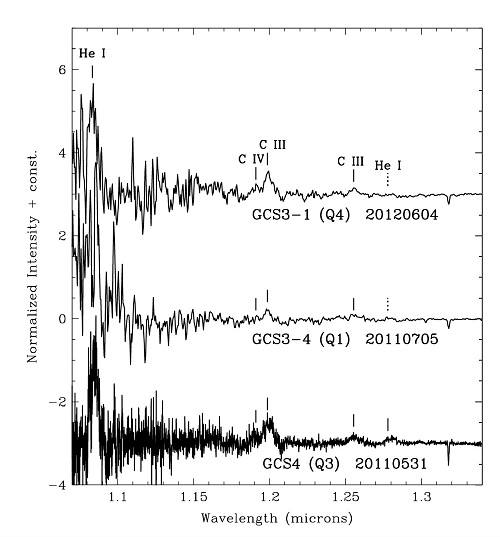

J-band spectra of three of the five members of the Infrared Quintuplet showing emission lines of neutral helium and ionized carbon

J-band spectra of three of the five members of the Infrared Quintuplet showing emission lines of neutral helium and ionized carbon. The continuum radiation from the stars and their dust shells actually decrease rapidly from longer to shorter wavelengths and is barely detectable at the short wavelength edge of these spectra. In the figure the spectra have been “flattened” to more easily reveal the line emission. The increasing “noisiness” of the spectra toward their short wavelength edges demonstrates the increasing difficulty of detecting any light at all from these objects at those wavelengths.

Credit: NOIRLab